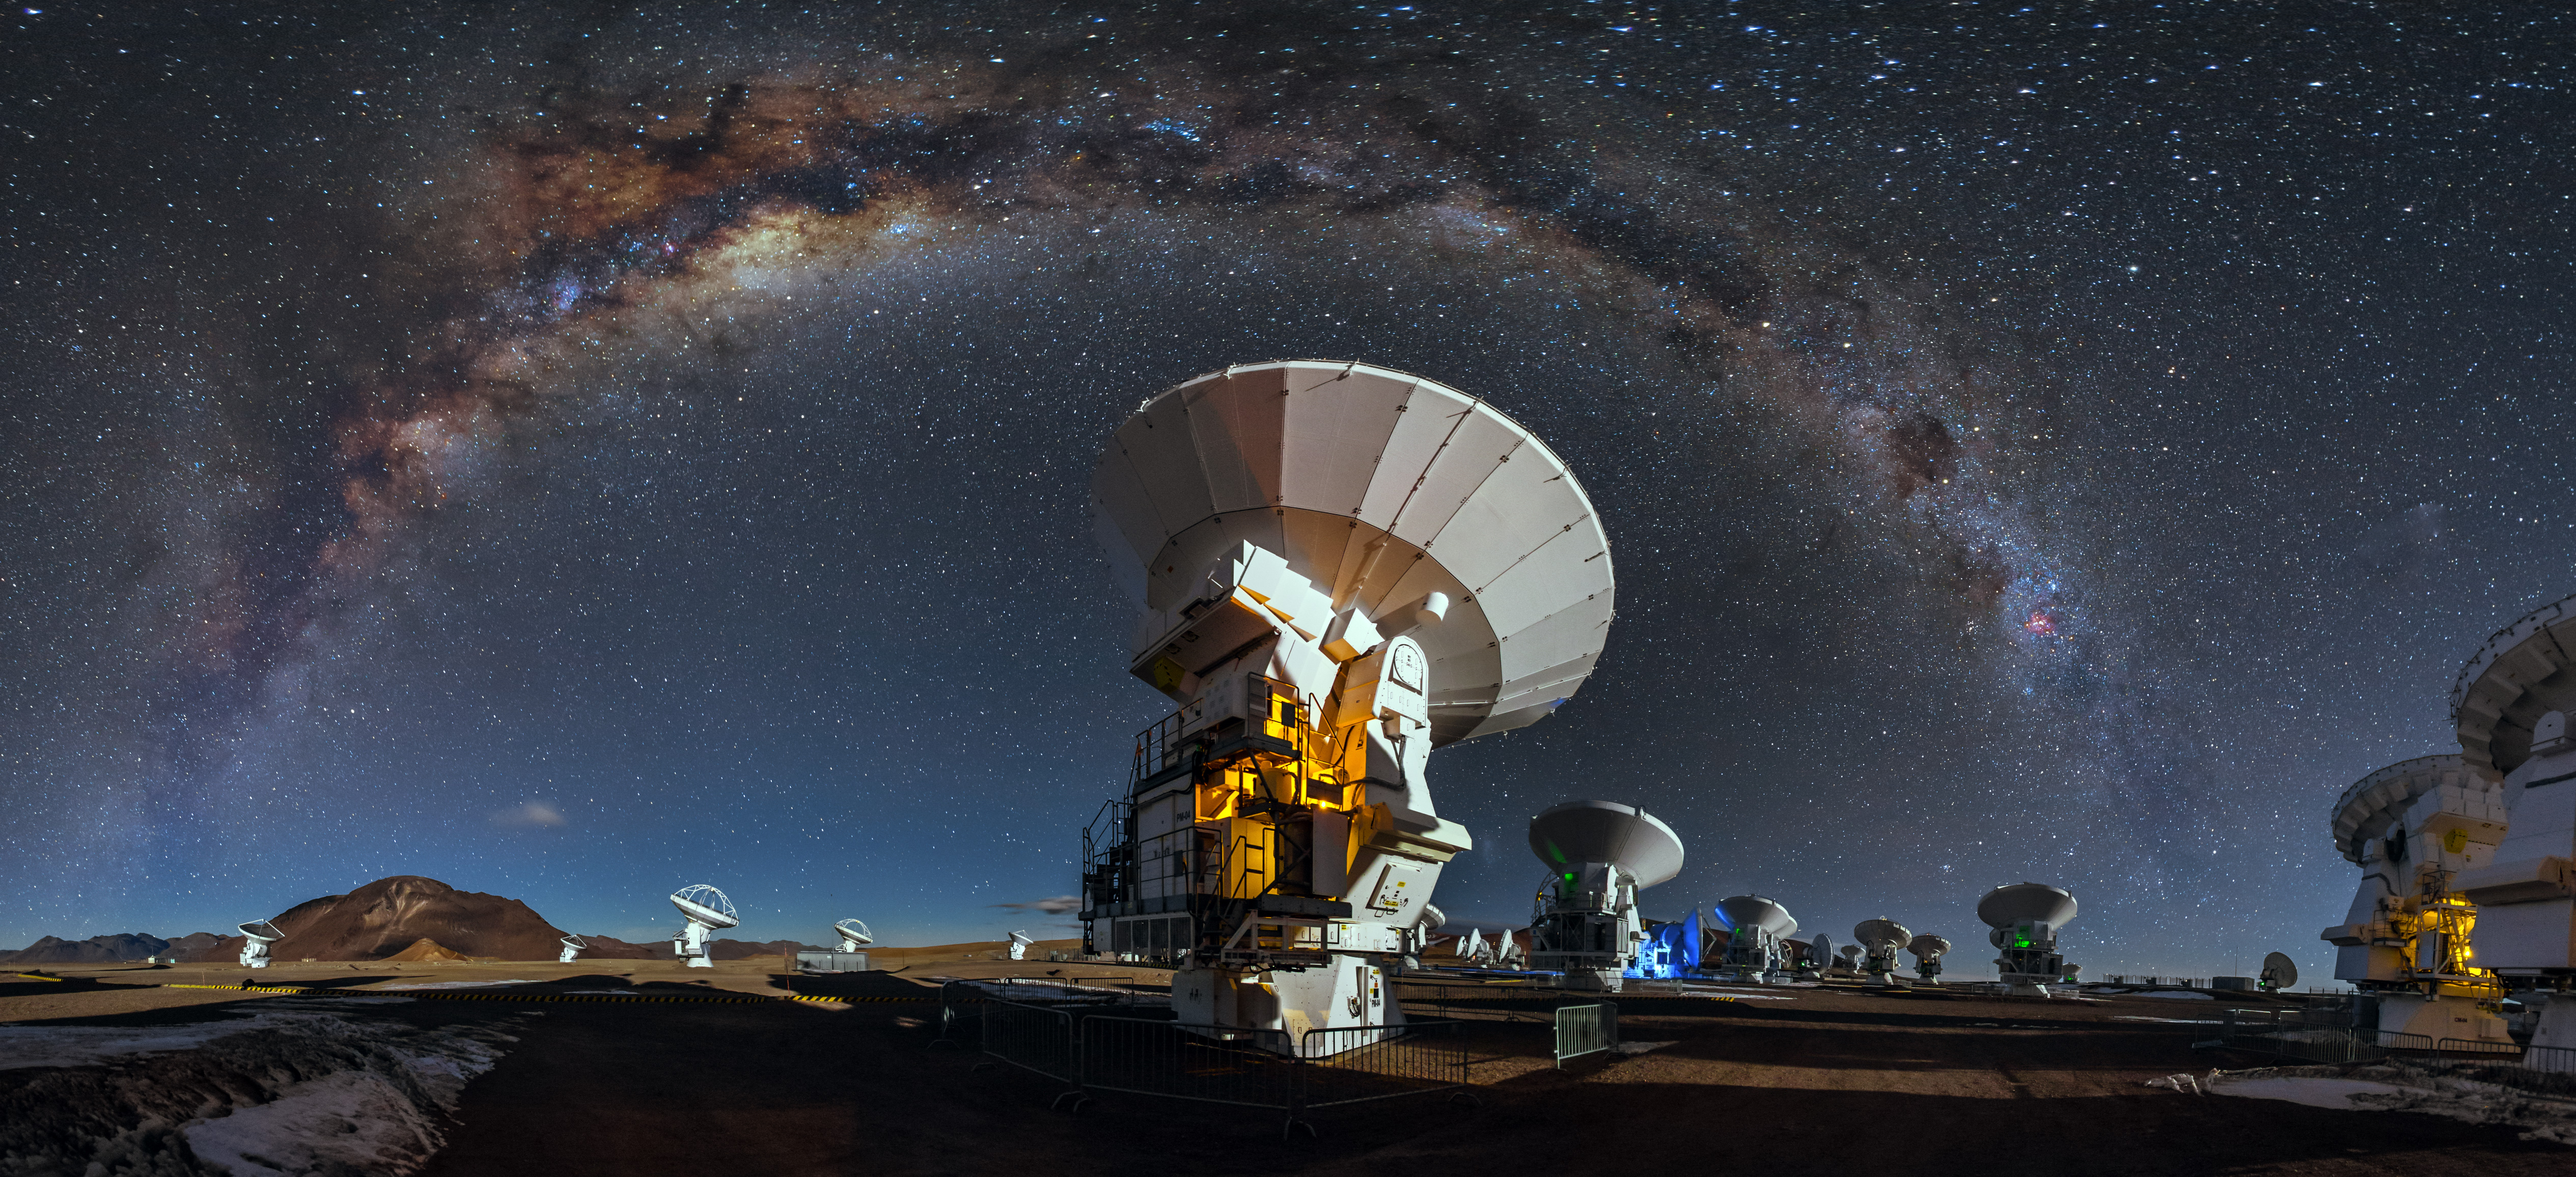

Colourful ALMA vista

Like a celestial blanket the Milky Way forms an arc high above the antennas of the Atacama Large Millimeter/submilimeter Array. This arc is caused by the panoramic view of the image.

Credit: A. Duro/ESO